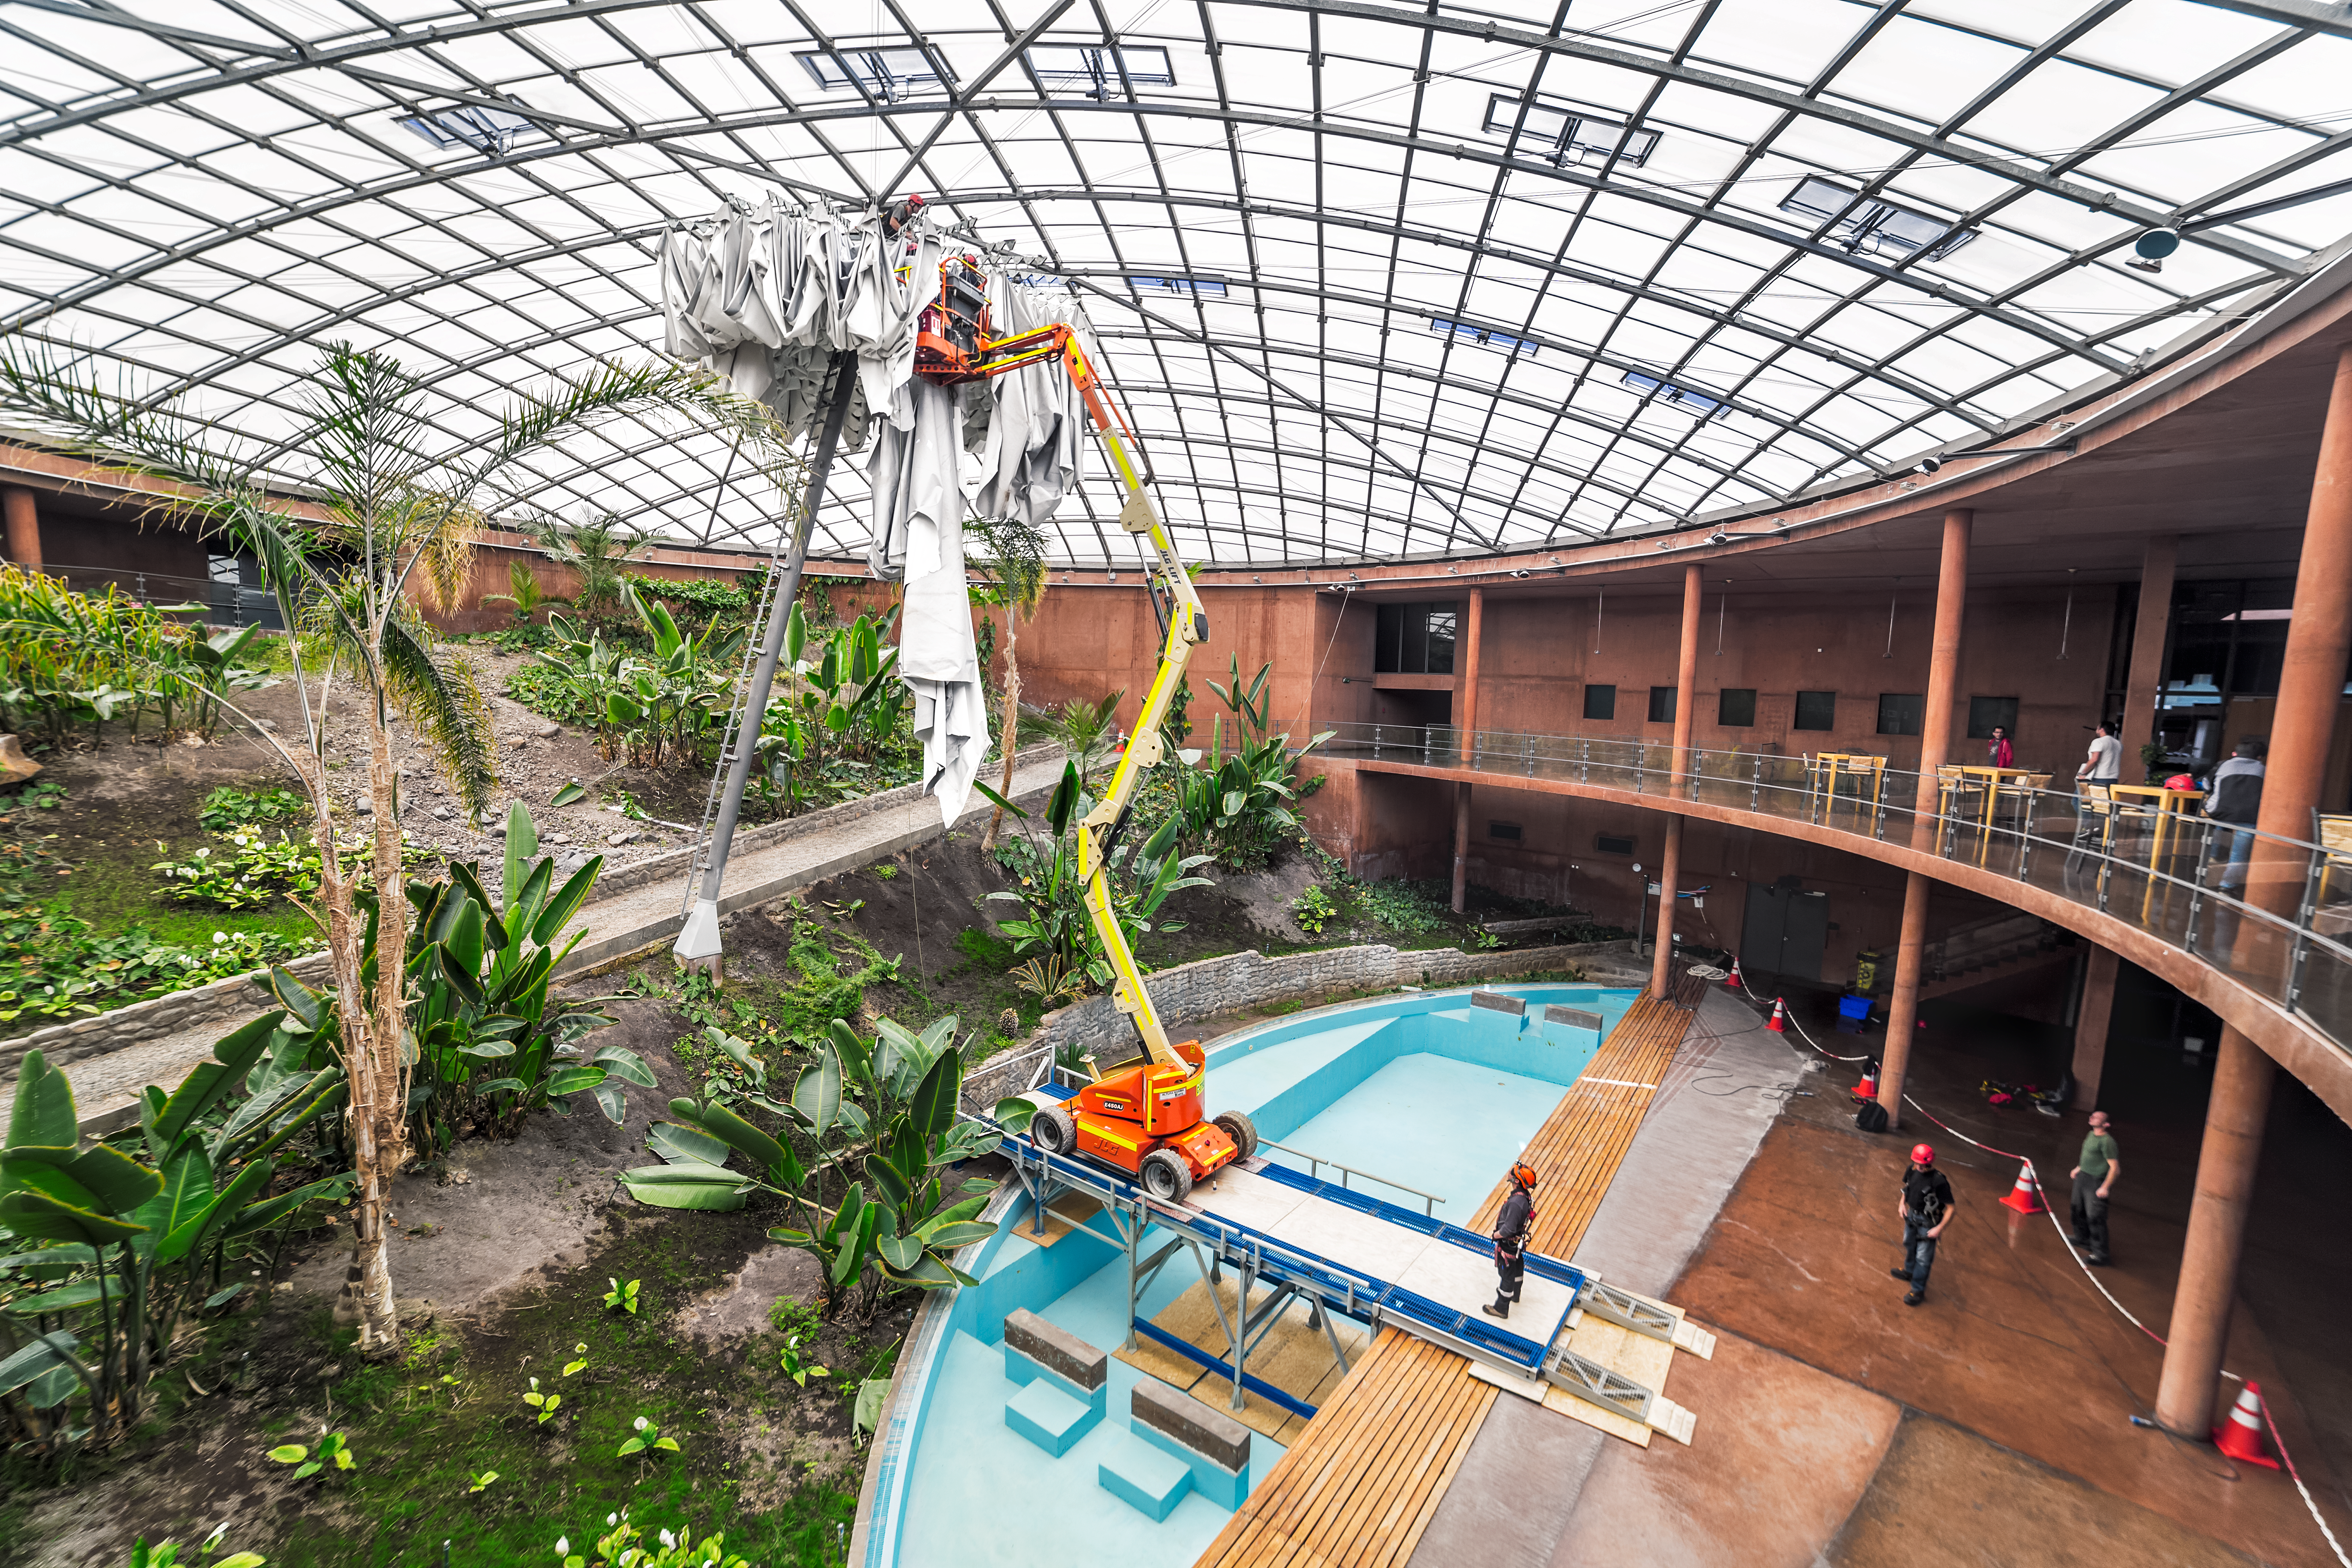

Reconstructing the cupola

Reconstruction of the cupola at the Paranal Observatory in 2017.

Credit: P. Horálek/ESO